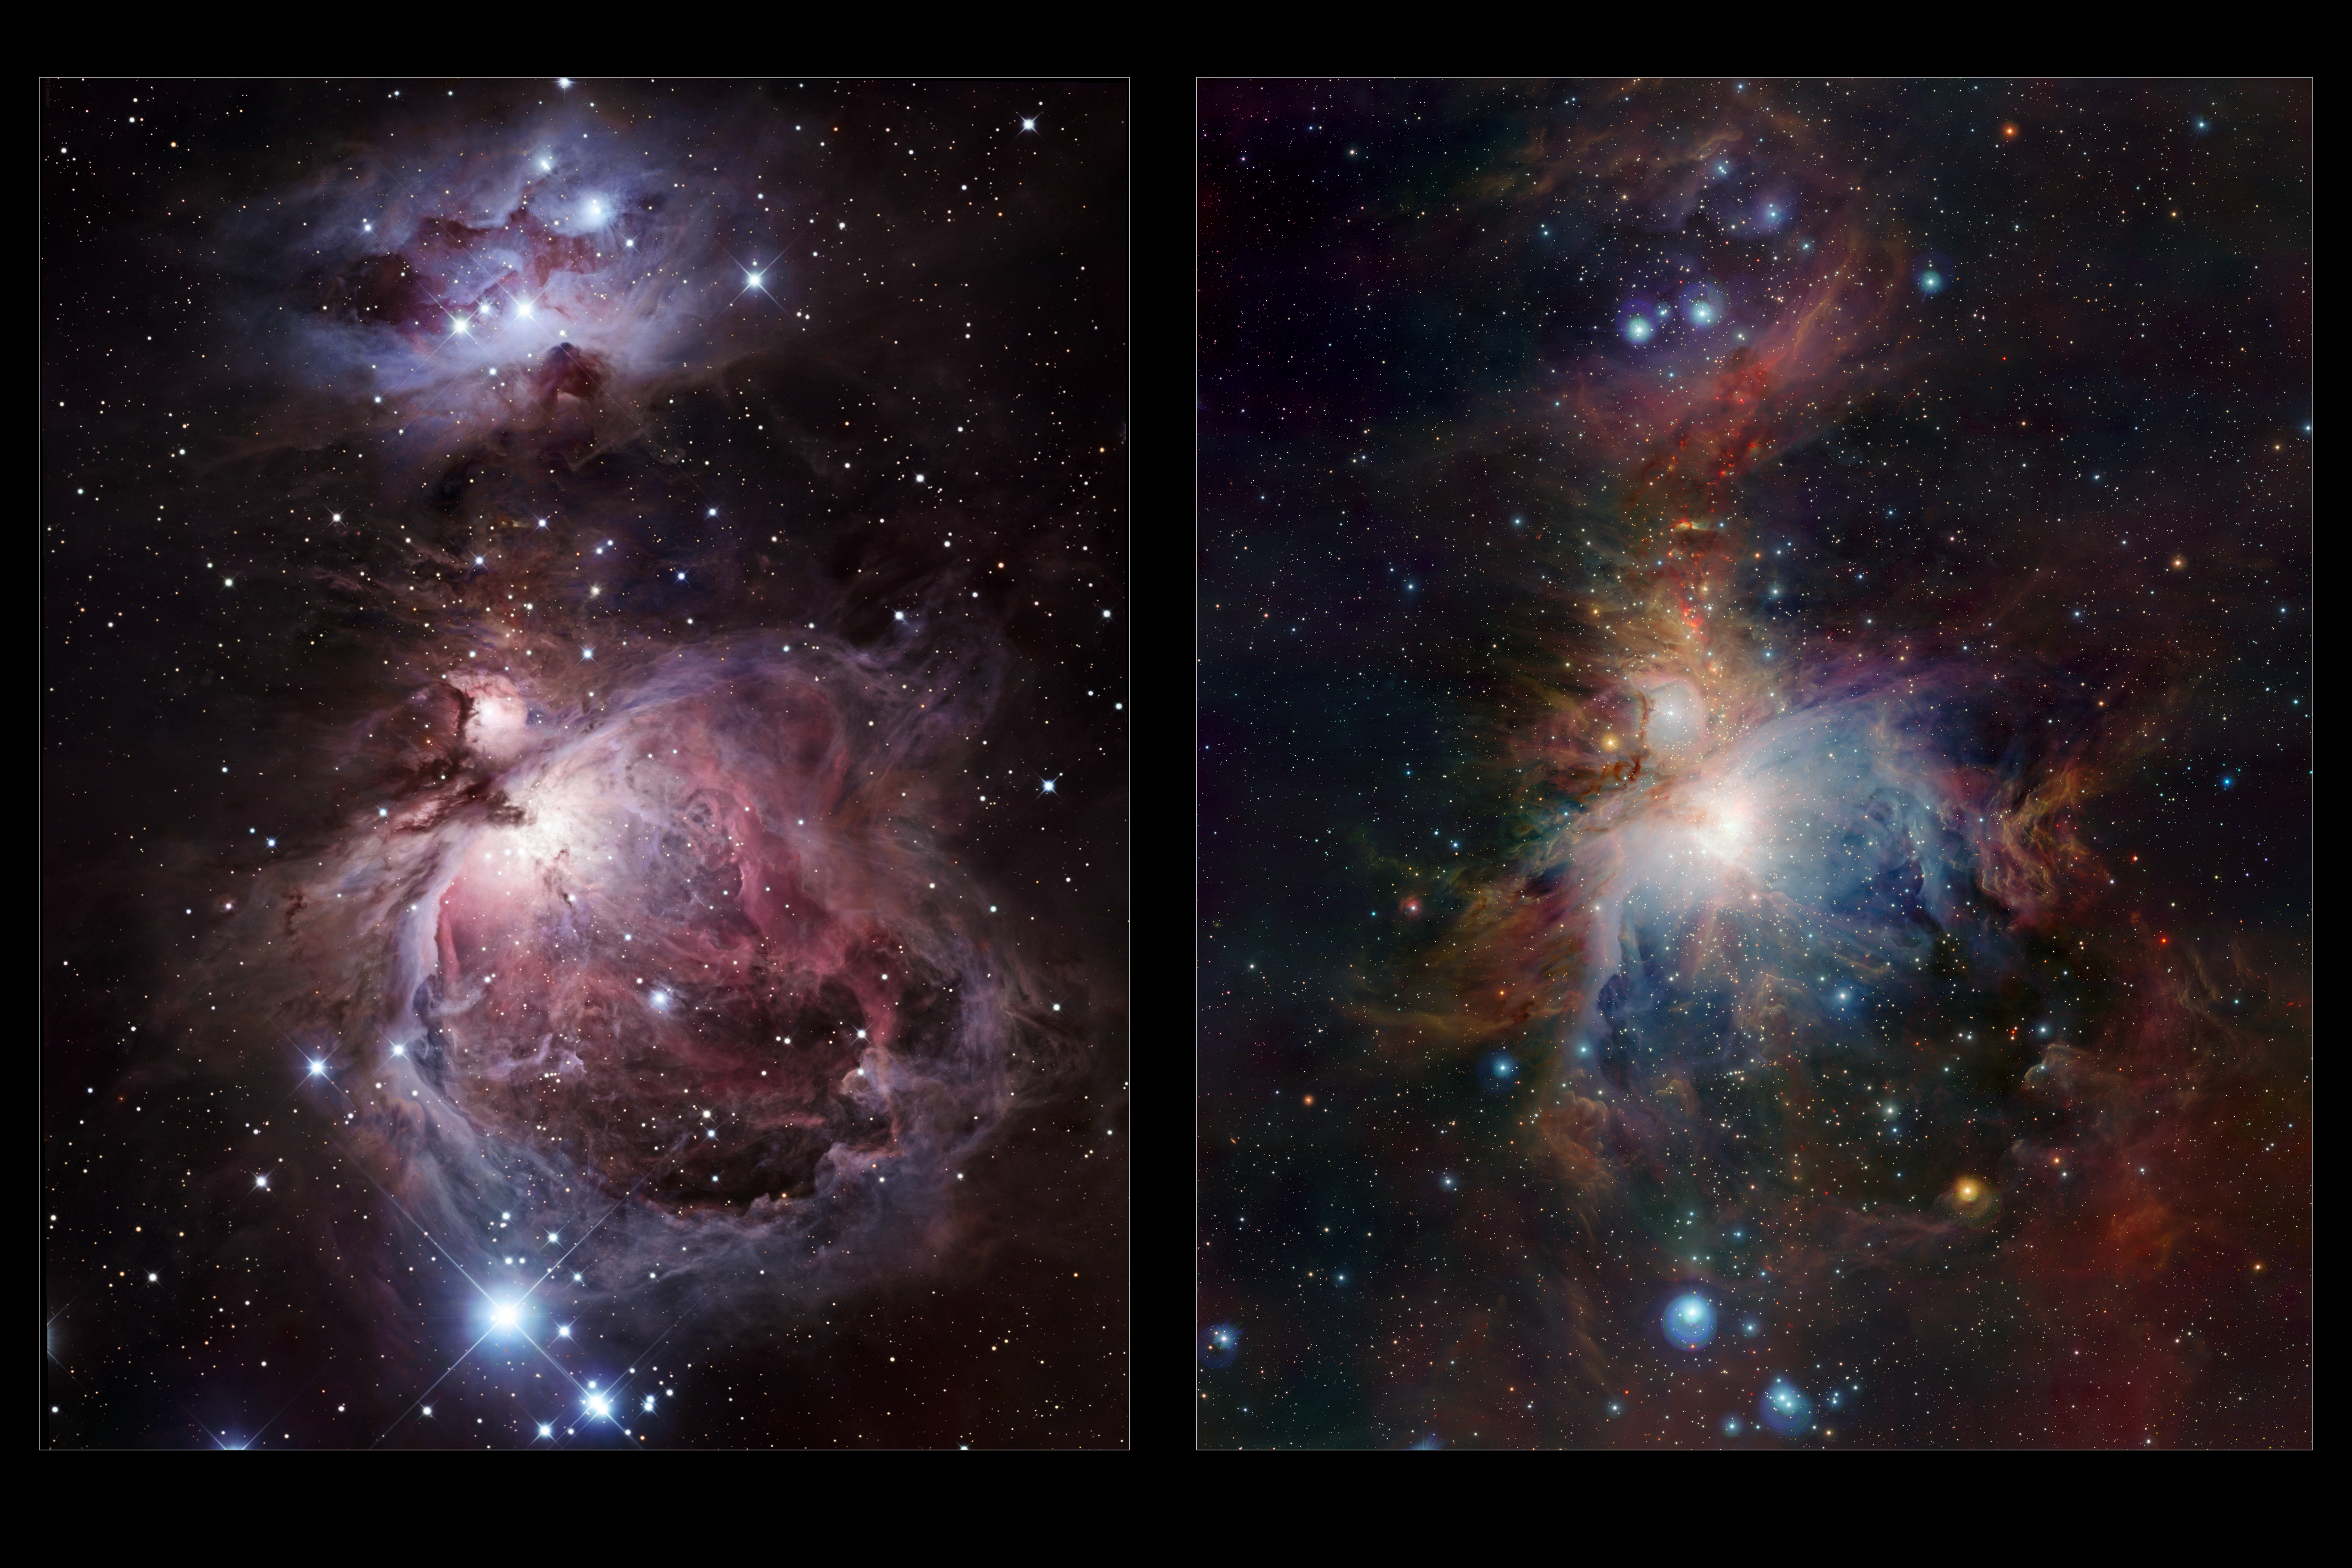

Infrared/visible comparison of the full VISTA Orion Nebula image

The left-hand panel shows the Orion Nebula in visible light. Most of the light from the spectacular clouds comes from hydrogen gas glowing under the fierce ultraviolet glare from the central hot young stars. The region above the centre is clearly obscured by dust clouds. On the right the VISTA infrared view is shown. By observing infrared light many new features appear, including large numbers of young stars close to the centre and many curious red objects, associated with young stars and their outflows, in the region above the centre.

Credit: ESO/J. Emerson/VISTA & R. Gendler. Acknowledgment: Cambridge Astronomical Survey Unit